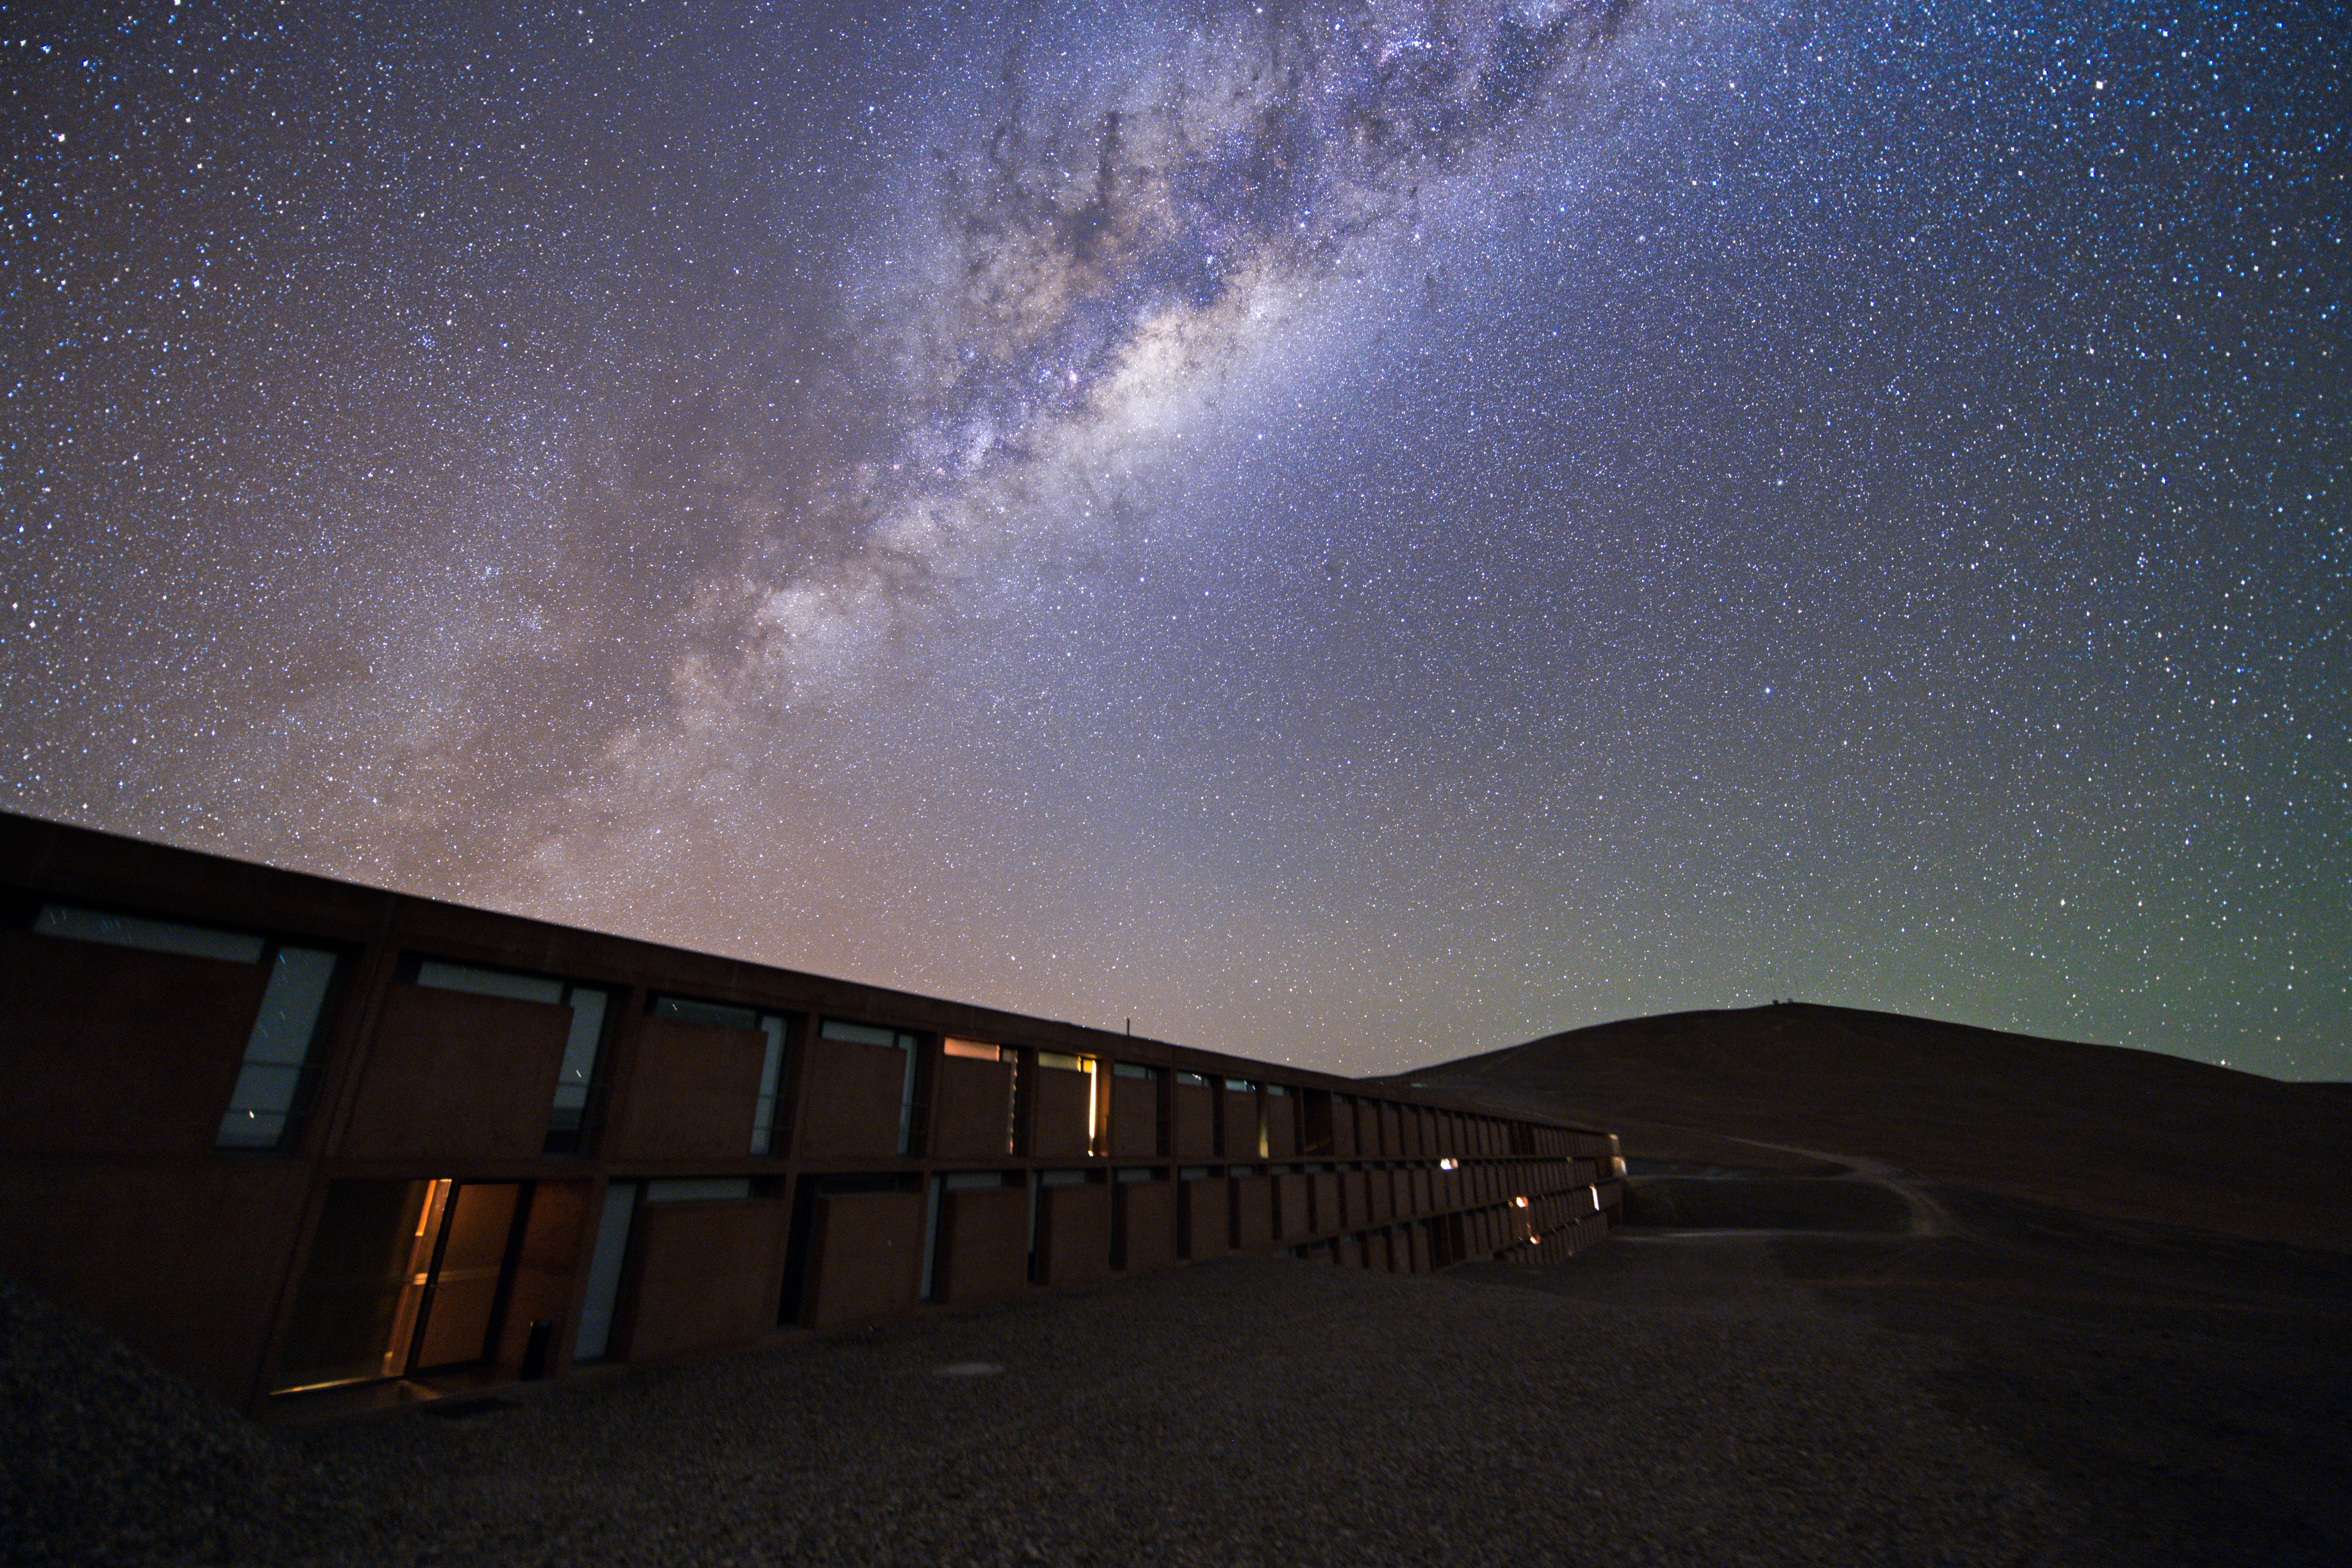

Ultra HD Expedition day 3 - The skies above the Residencia

The skies above the Residencia are dotted with distant stars and illuminated by the Milky Way.

Credit: Y. Beletsky (LCO)/ESO